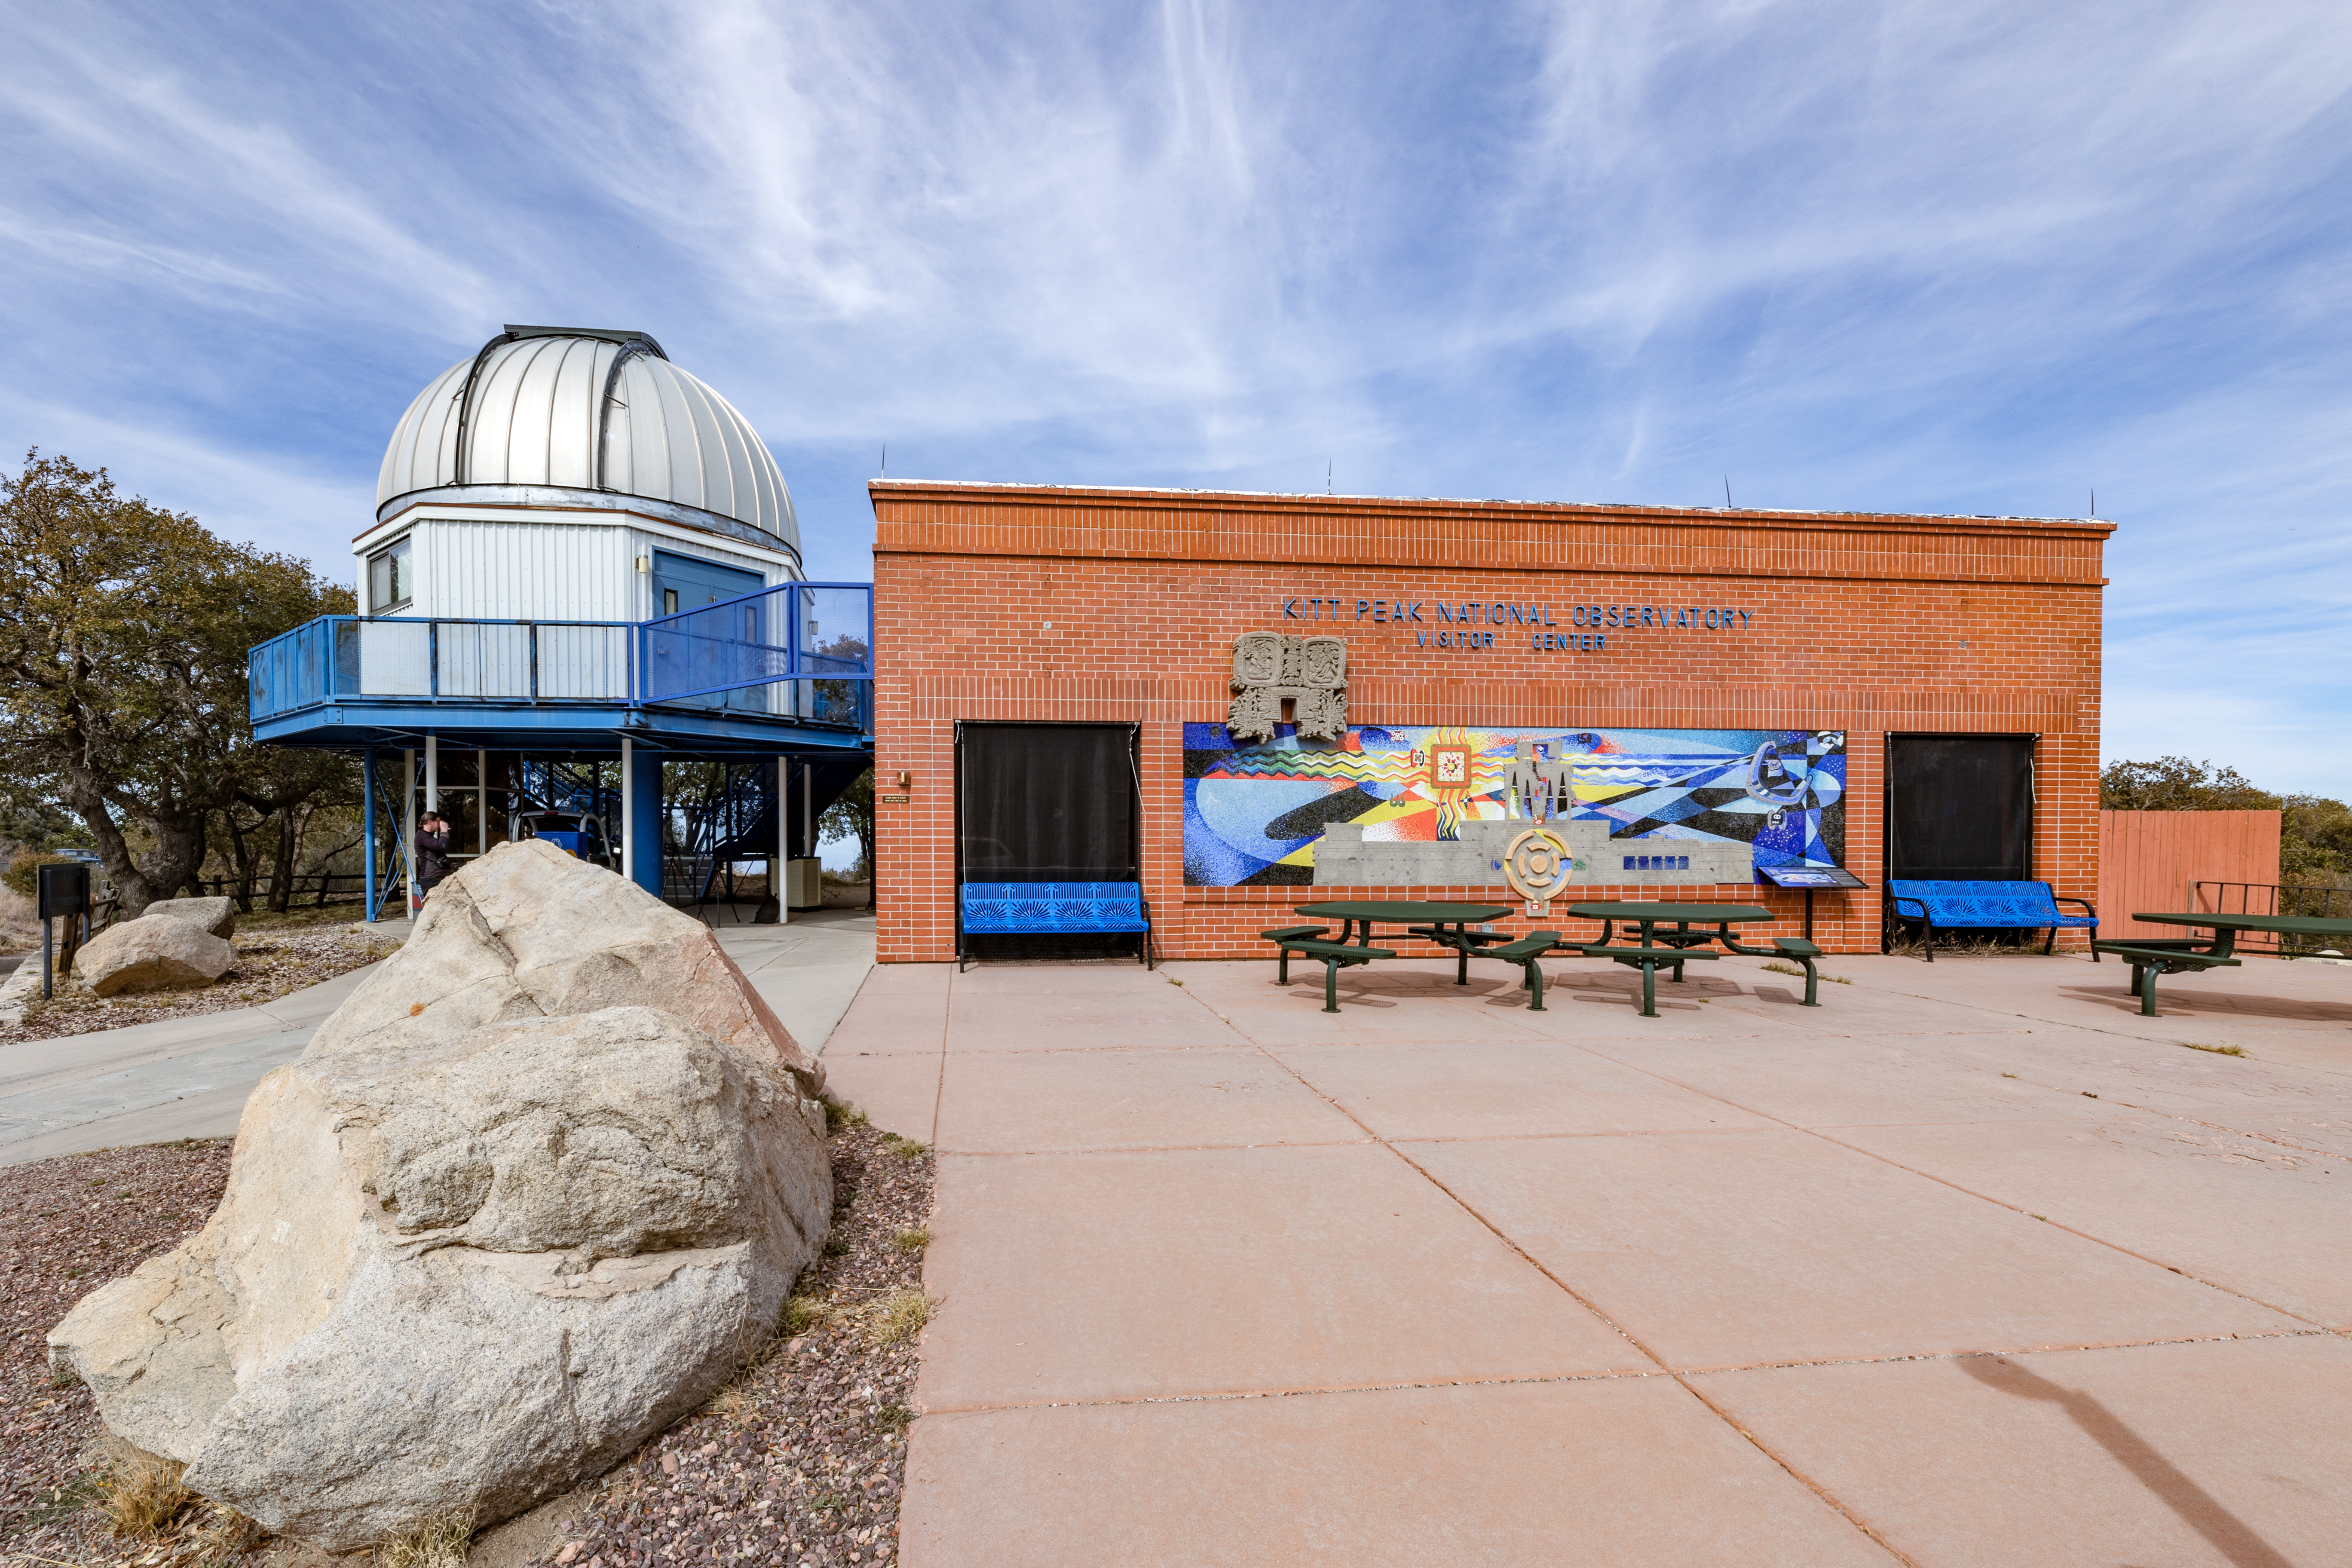

Kitt Peak Visitor Center

The front of the Kitt Peak Visitor Center building next to the Visitor Center 0.6-meter Shreve Telescope at Kitt Peak National Observatory in Arizona.

Credit: KPNO/NOIRLab/NSF/AURA/T. Slovinský